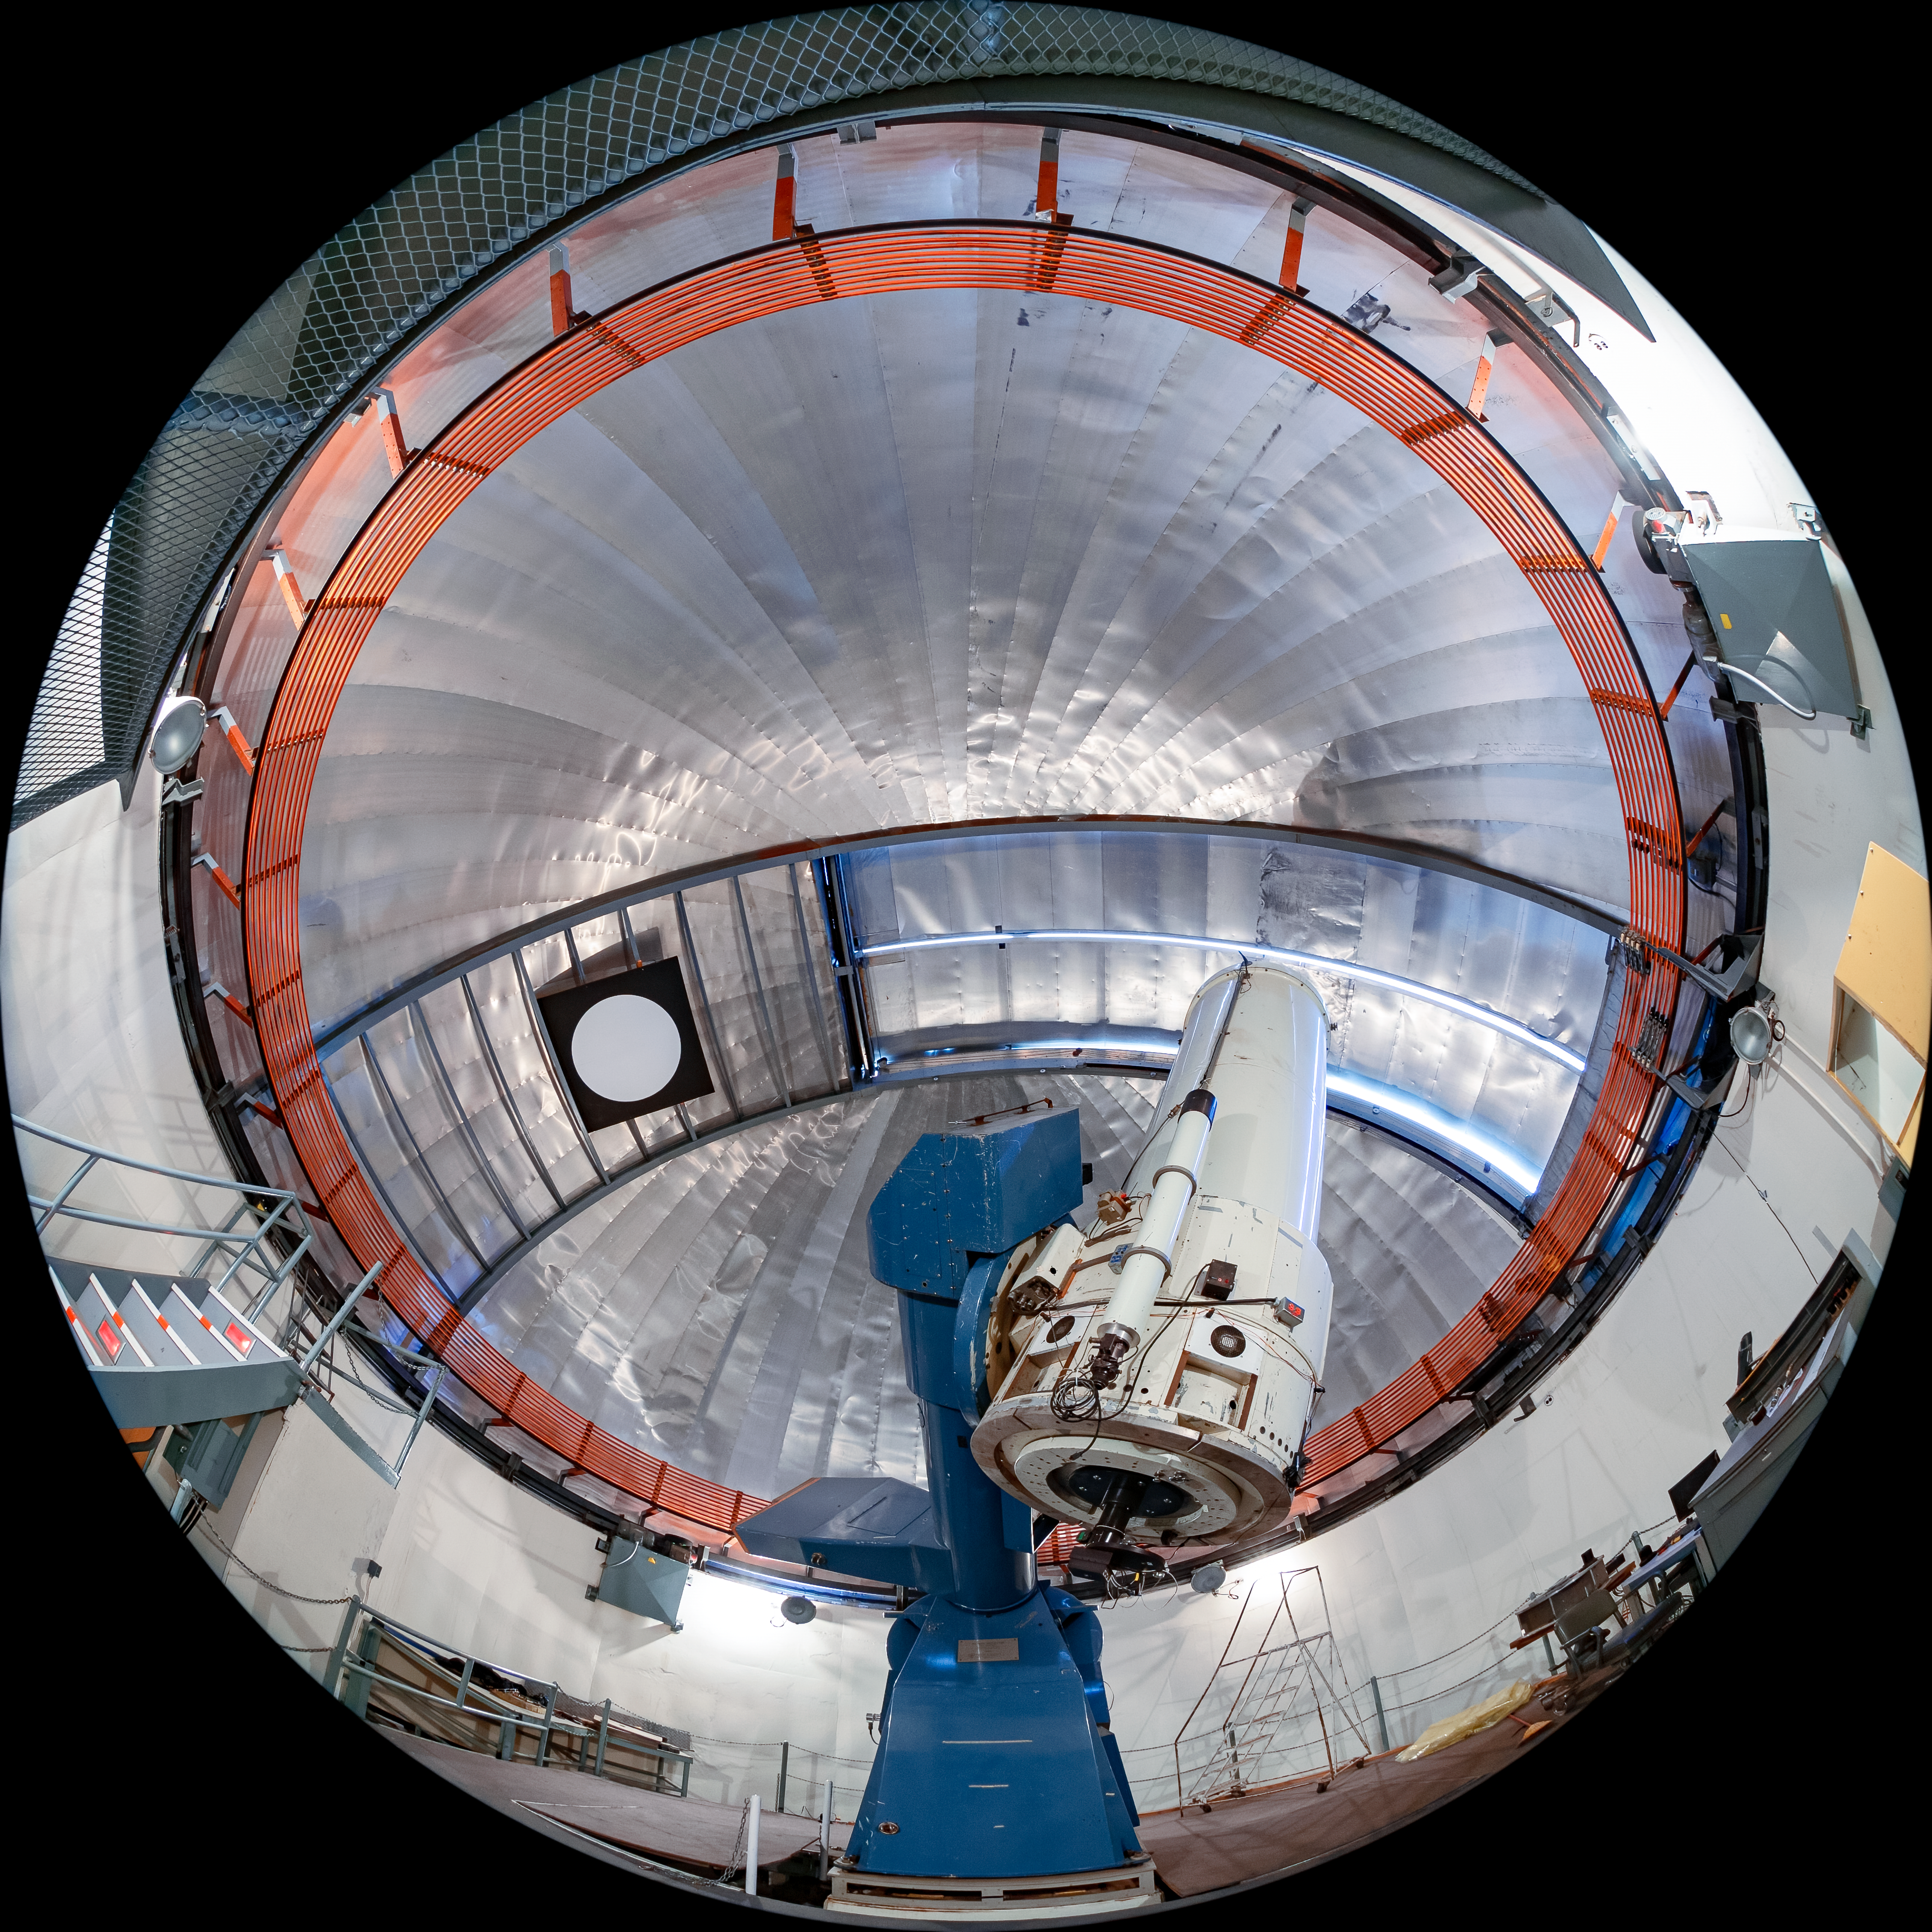

SMARTS 1.0-meter Telescope Interior

The interior of the SMARTS 1.0-meter Telescope, one of four telescopes that make up the Small and Moderate Aperture Research Telescope System (SMARTS) Consortium, located at Cerro-Tololo Inter American Observatory (CTIO), a Program of NSF NOIRLab. It was originally located in Bethany, Connecticut, and was relocated to CTIO in 1972. As of August 2020, it is operated in robotic mode with an optical imaging camera.

Credit: CTIO/NOIRLab/NSF/AURA/T. Matsopoulos